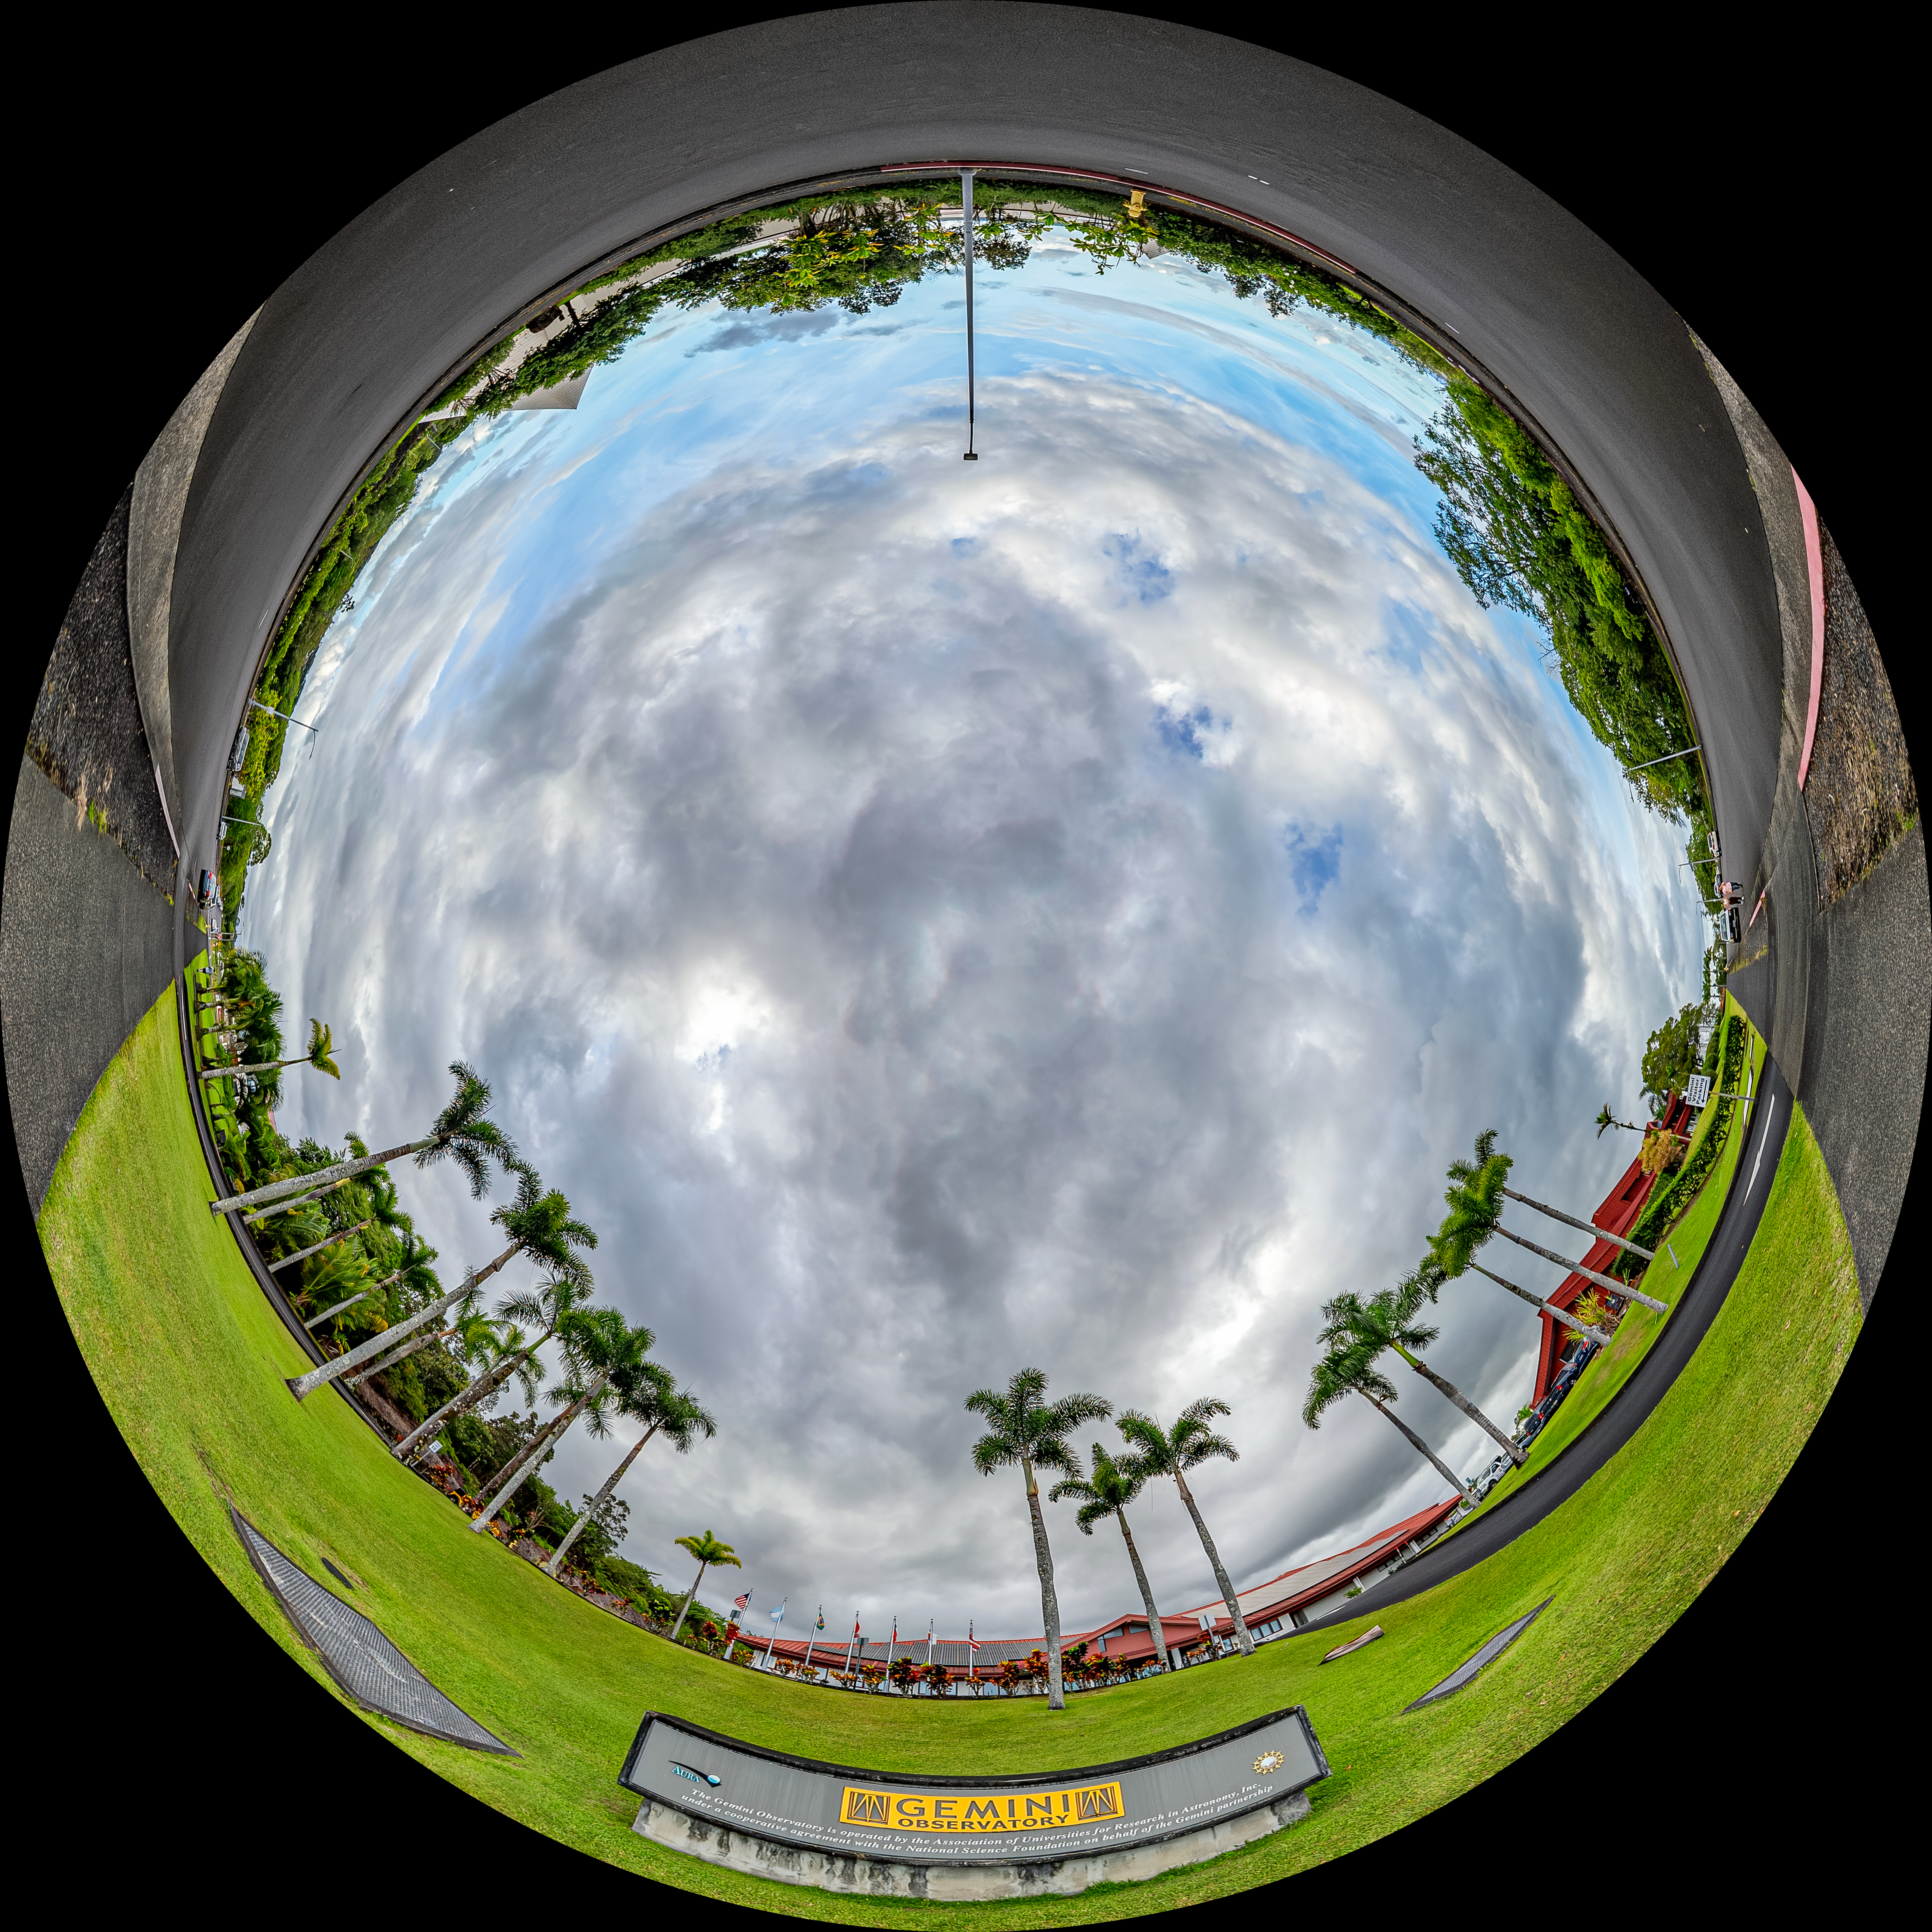

Gemini North Hilo Base Facility Fulldome

A fulldome view of the Gemini North Hilo Base Facility in Hawai'i.

A 360 panorama version of this image can be found here.

Credit: International Gemini Observatory/NOIRLab/NSF/AURA/T. Matsopoulos